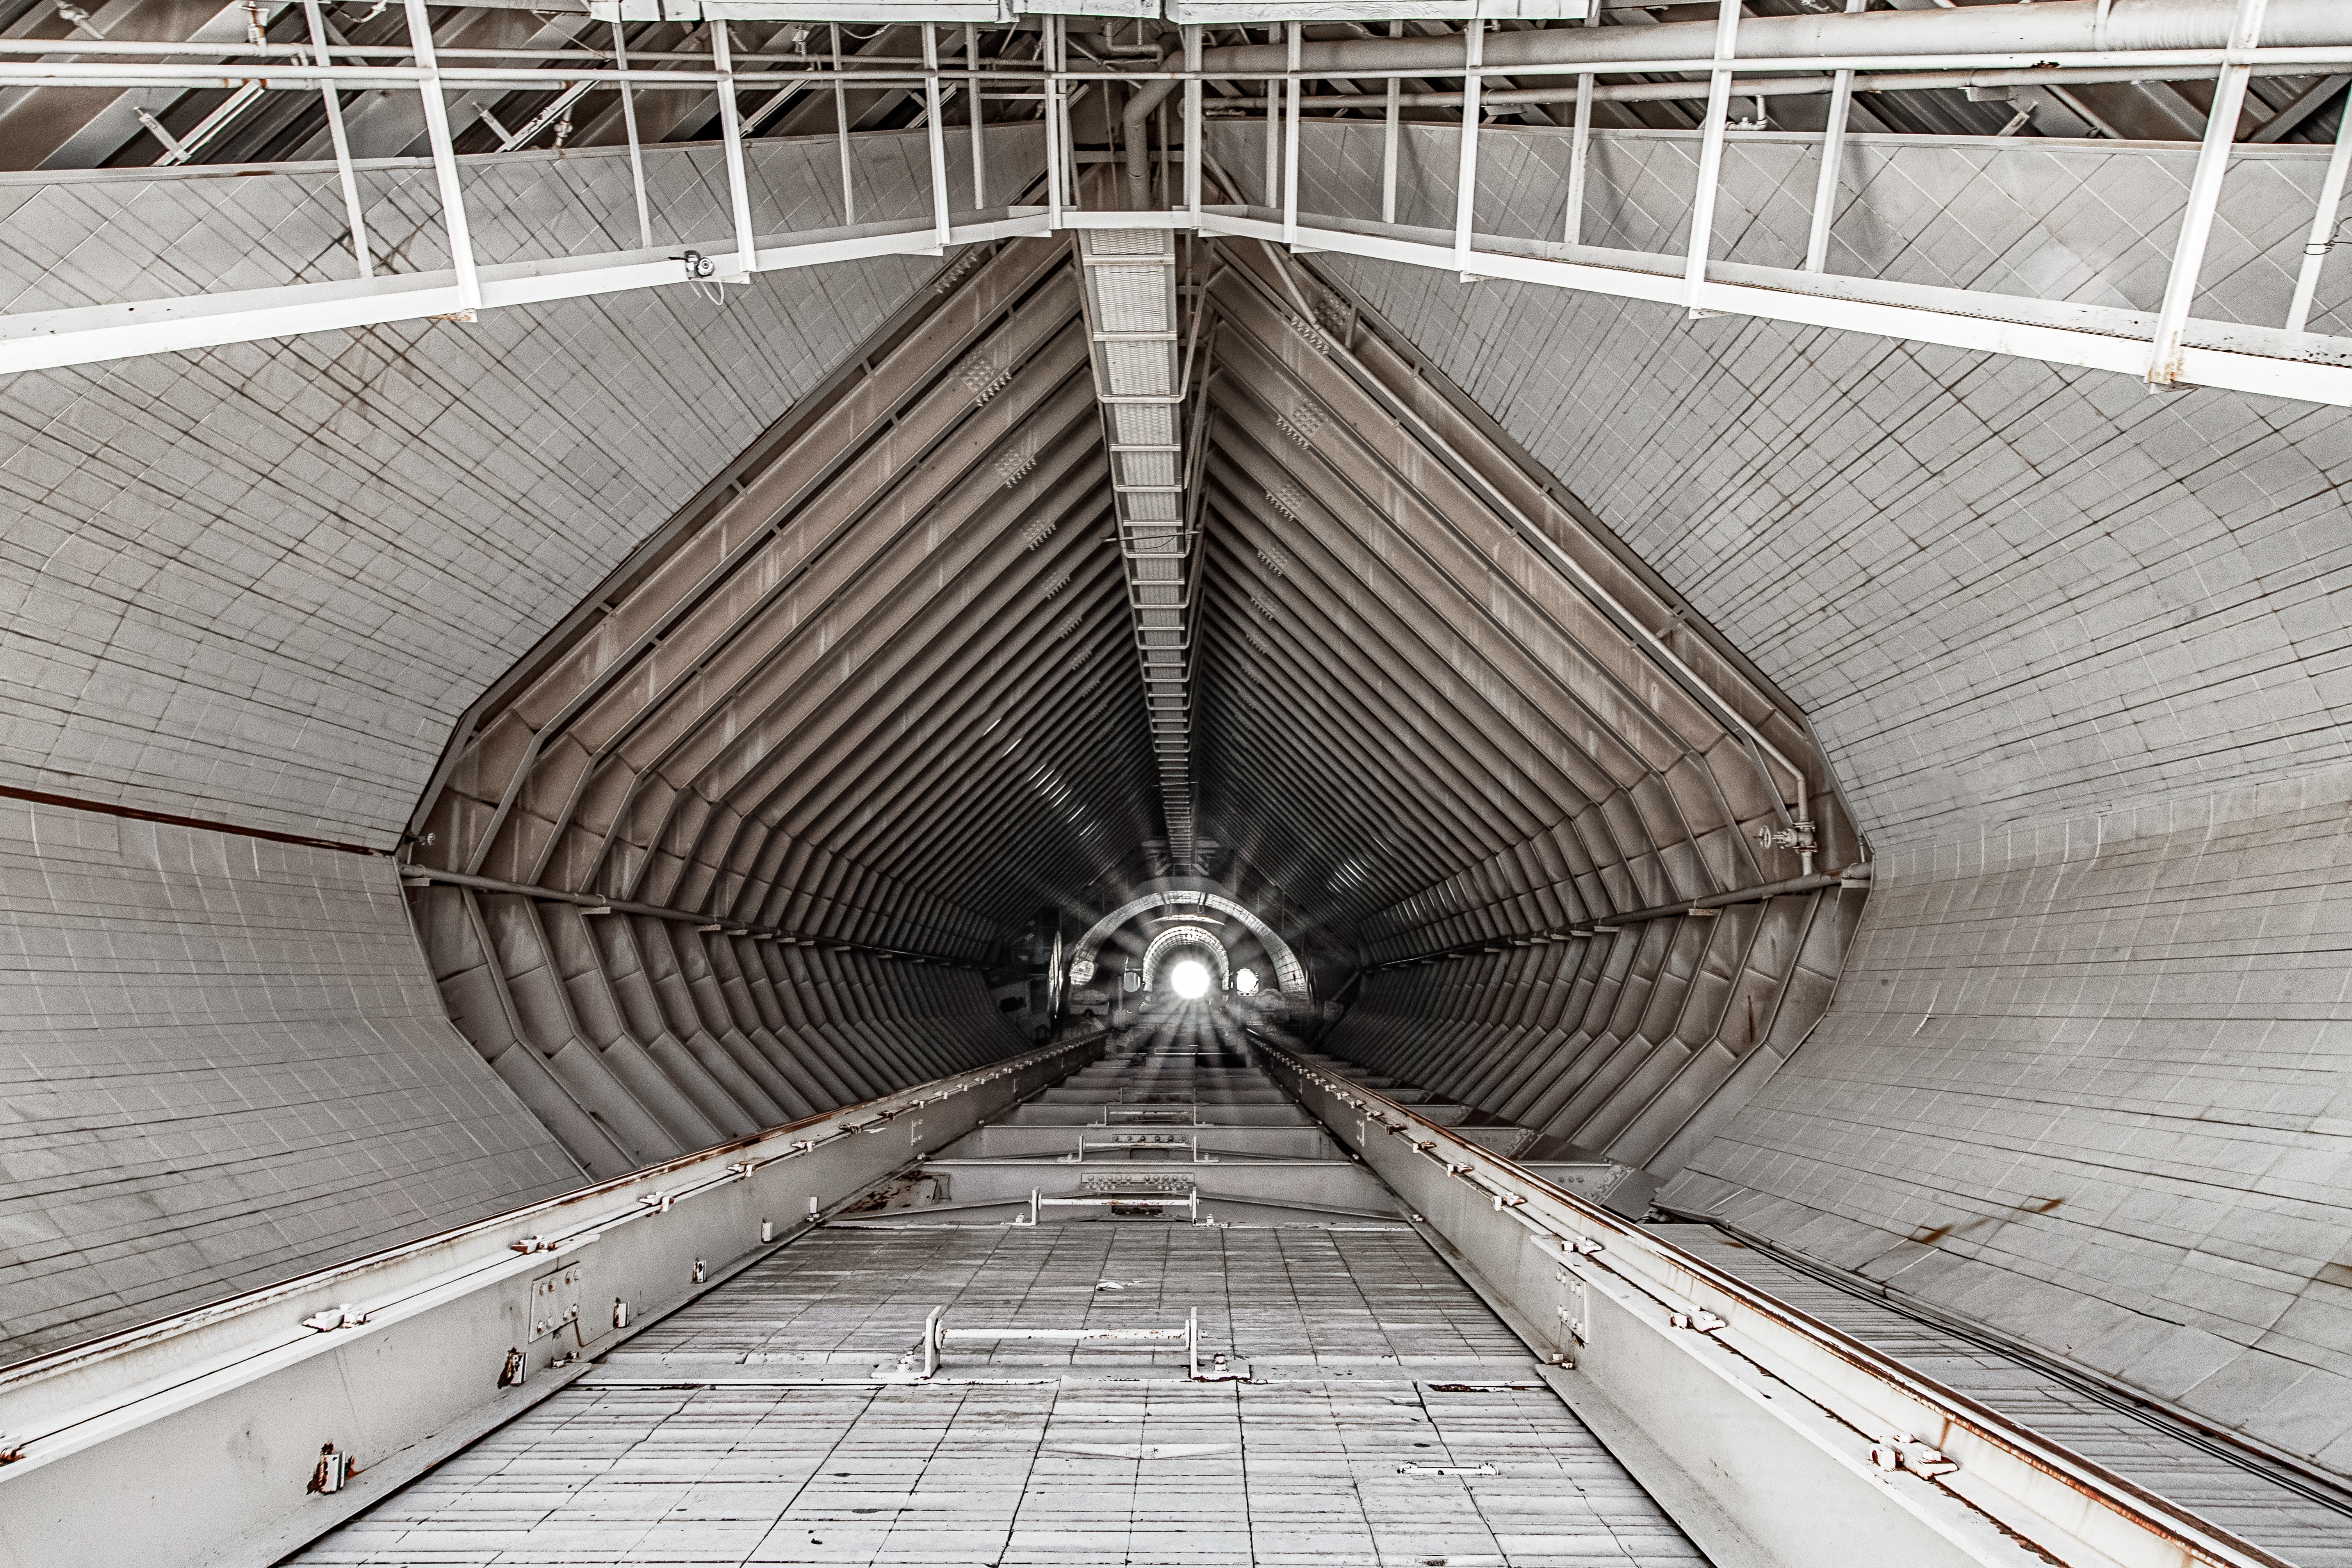

Inside the McMath-Pierce Solar Telescope.

Inside the tunnel leading to the top of the McMath-Pierce Solar Telescope at Kitt Peak National Observatory (KPNO), a Program of NSF NOIRLab. The McMath-Pierce Solar Telescope was the largest solar telescope in the world upon its completion in 1962, a title it held until the first light of the National Solar Observatory’s Daniel K. Inouye Solar Telescope in December 2019. The interior of the McMath-Pierce Solar Telescope is currently being renovated to become the Windows on the Universe Center for Astronomy Outreach.

Credit: KPNO/NOIRLab/NSF/AURA/D. Salman